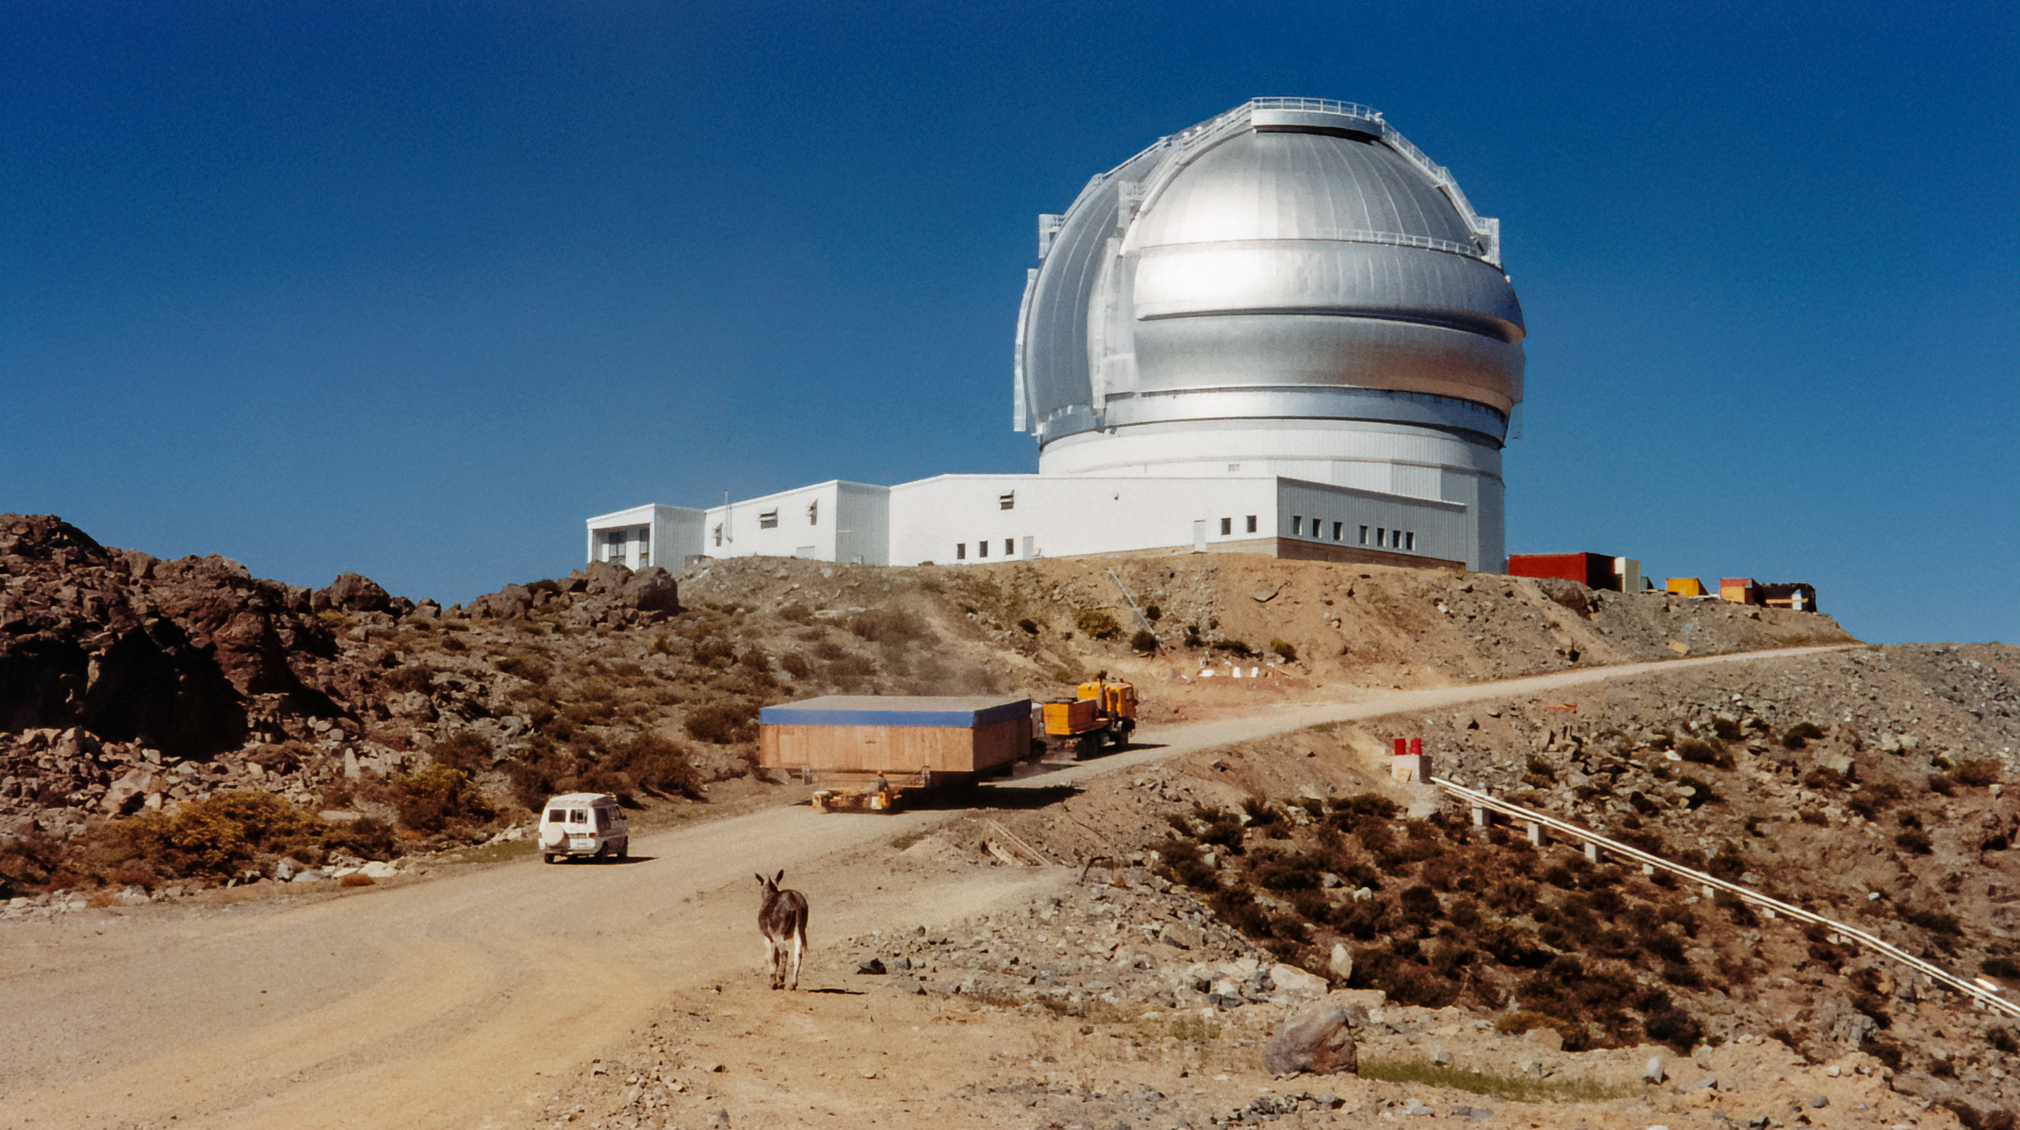

Gemini South Delivery

Trucks deliver equipment to Gemini South atop Cerro Pachon in 1999.

Credit: International Gemini Observatory/NOIRLab/NSF/AURA